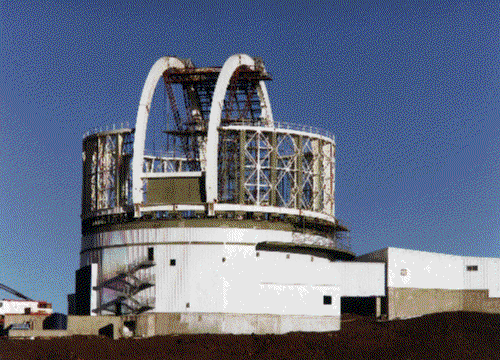

Construction progress, April 1997.

Credit: International Gemini Observatory/AURA